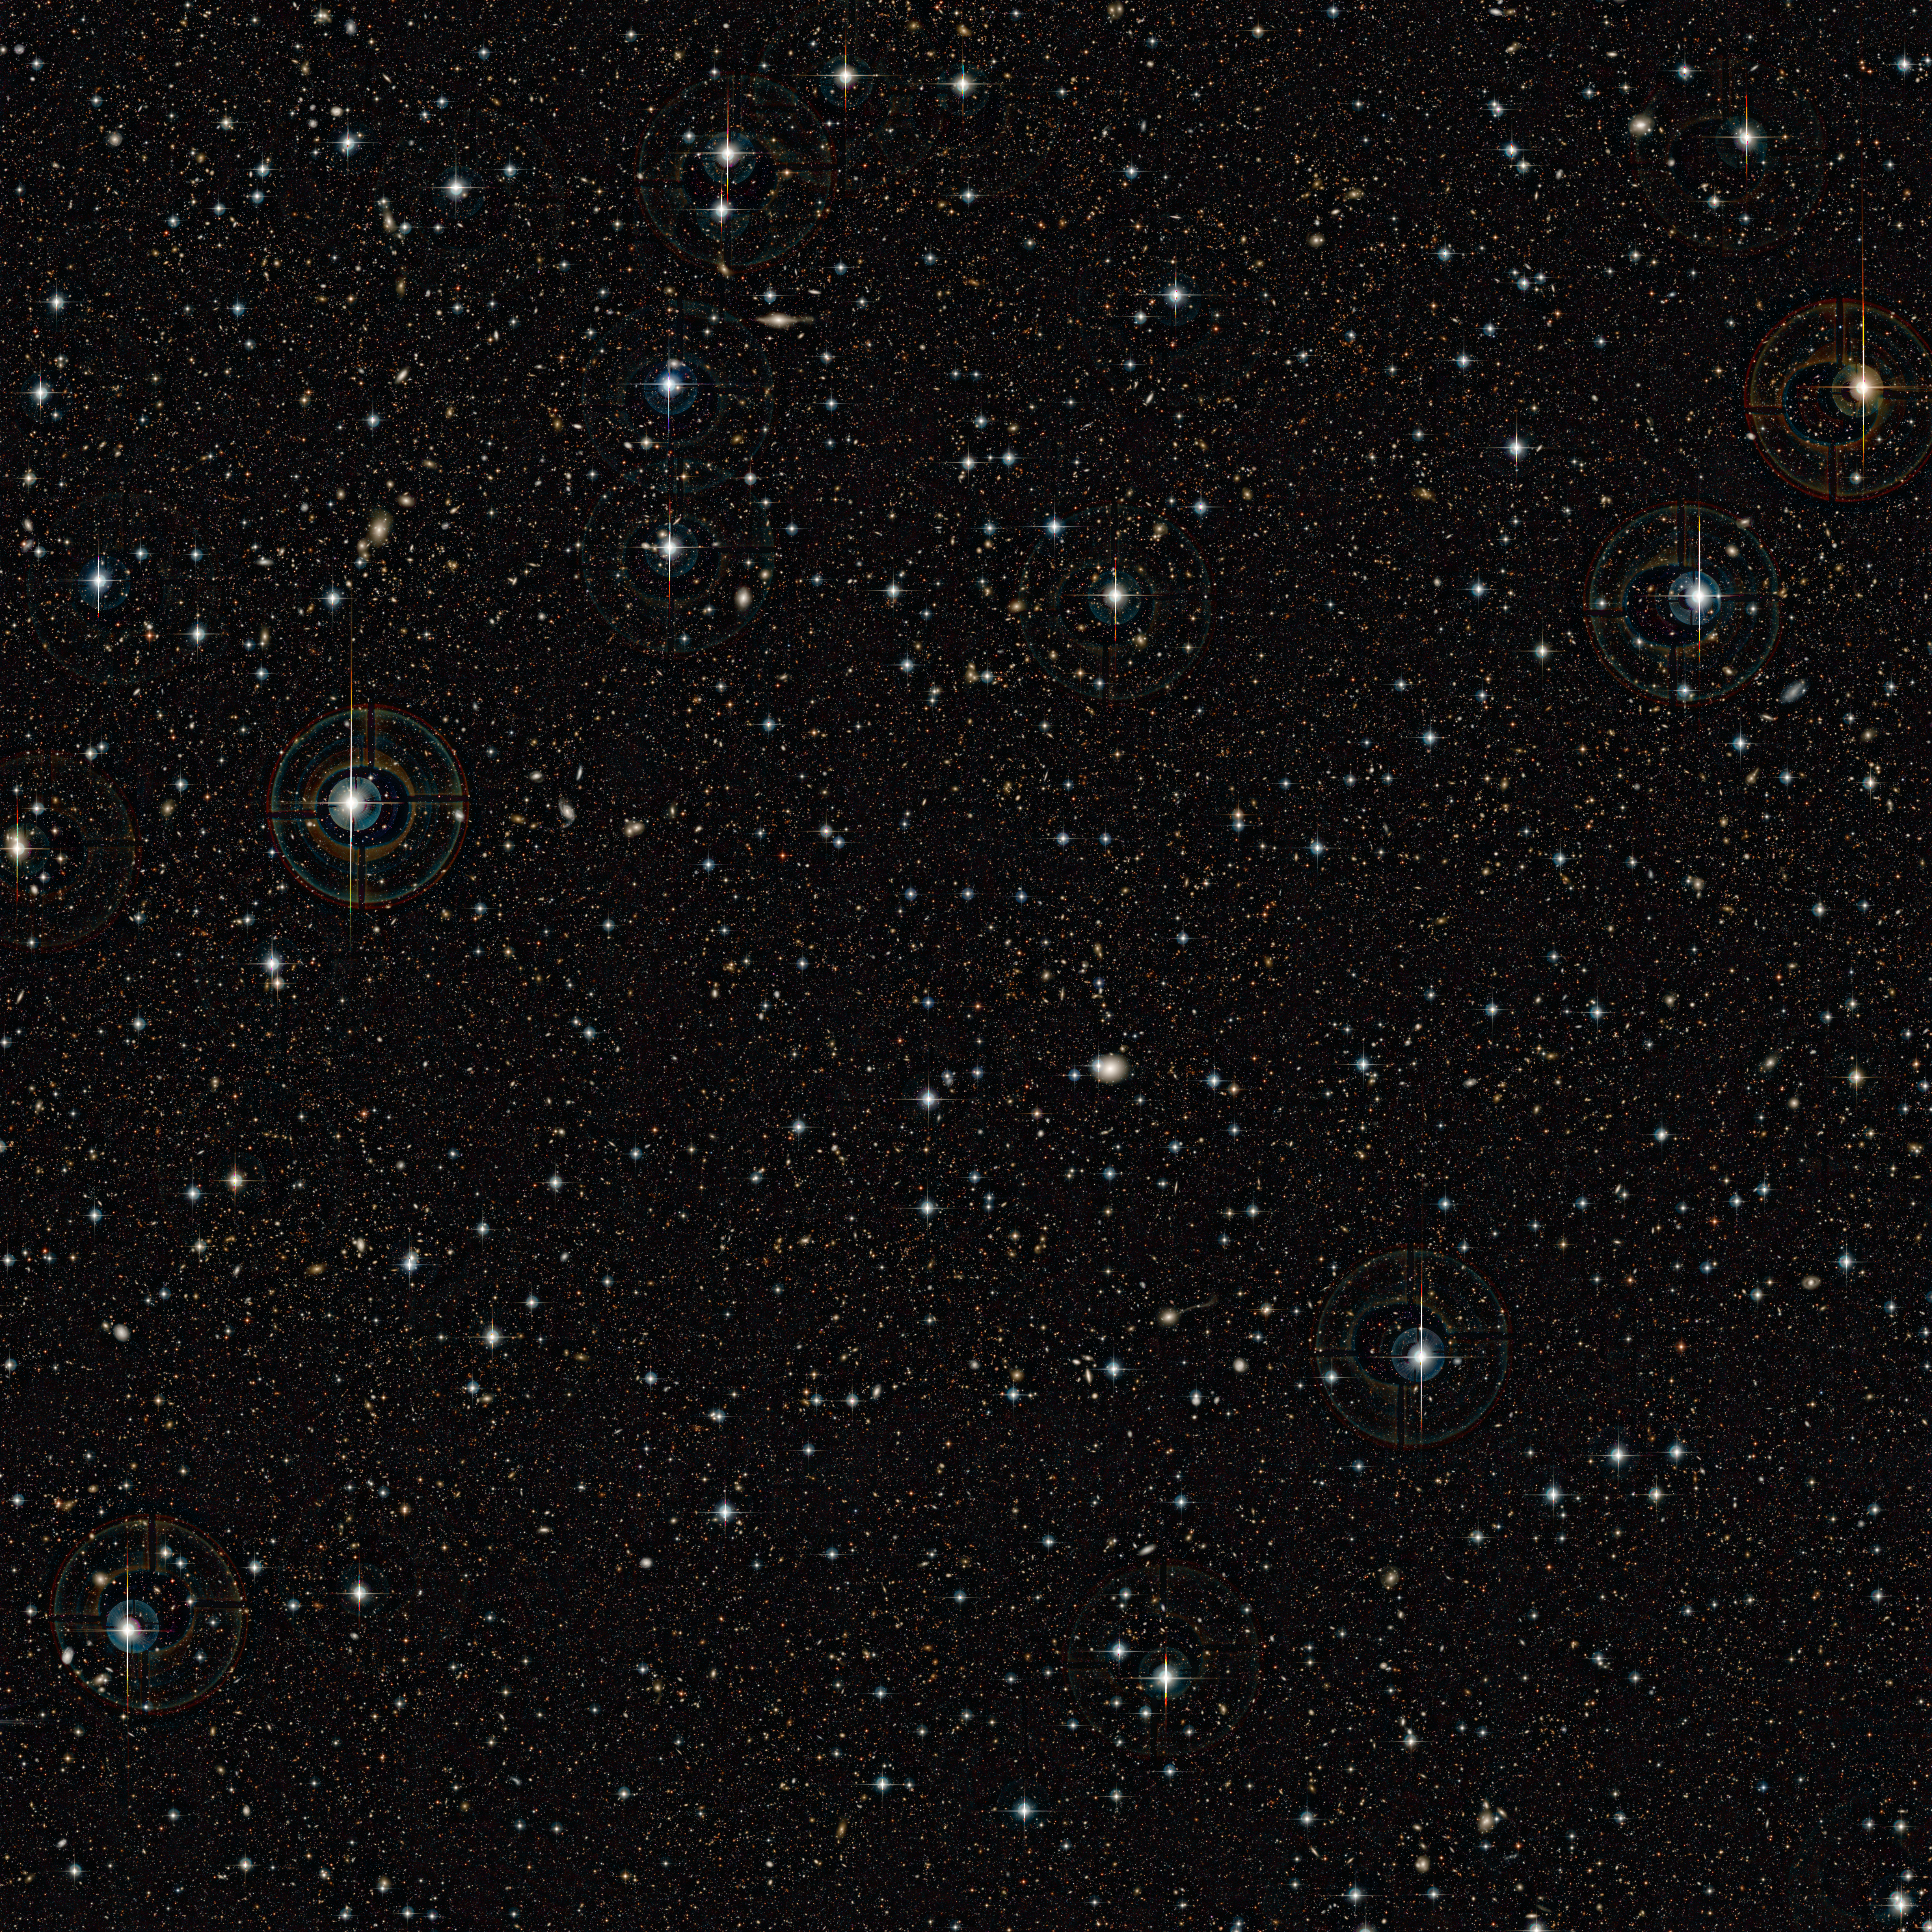

The COSMOS field (unannotated)

This very deep image shows the COSMOS field imaged by the Canada France Hawaii Telescope (CFHT). Huge numbers of very faint galaxies are visible. A new study of this field, combining data from ESO’s Very Large Telescope and ESA’s XMM-Newton X-ray space observatory has turned up a big surprise. Most of the huge black holes in the centres of active galaxies in the past 11 billion years were not turned on by mergers between galaxies, as had been previously thought.

Credit: CFHT/IAP/Terapix/CNRS/ESO